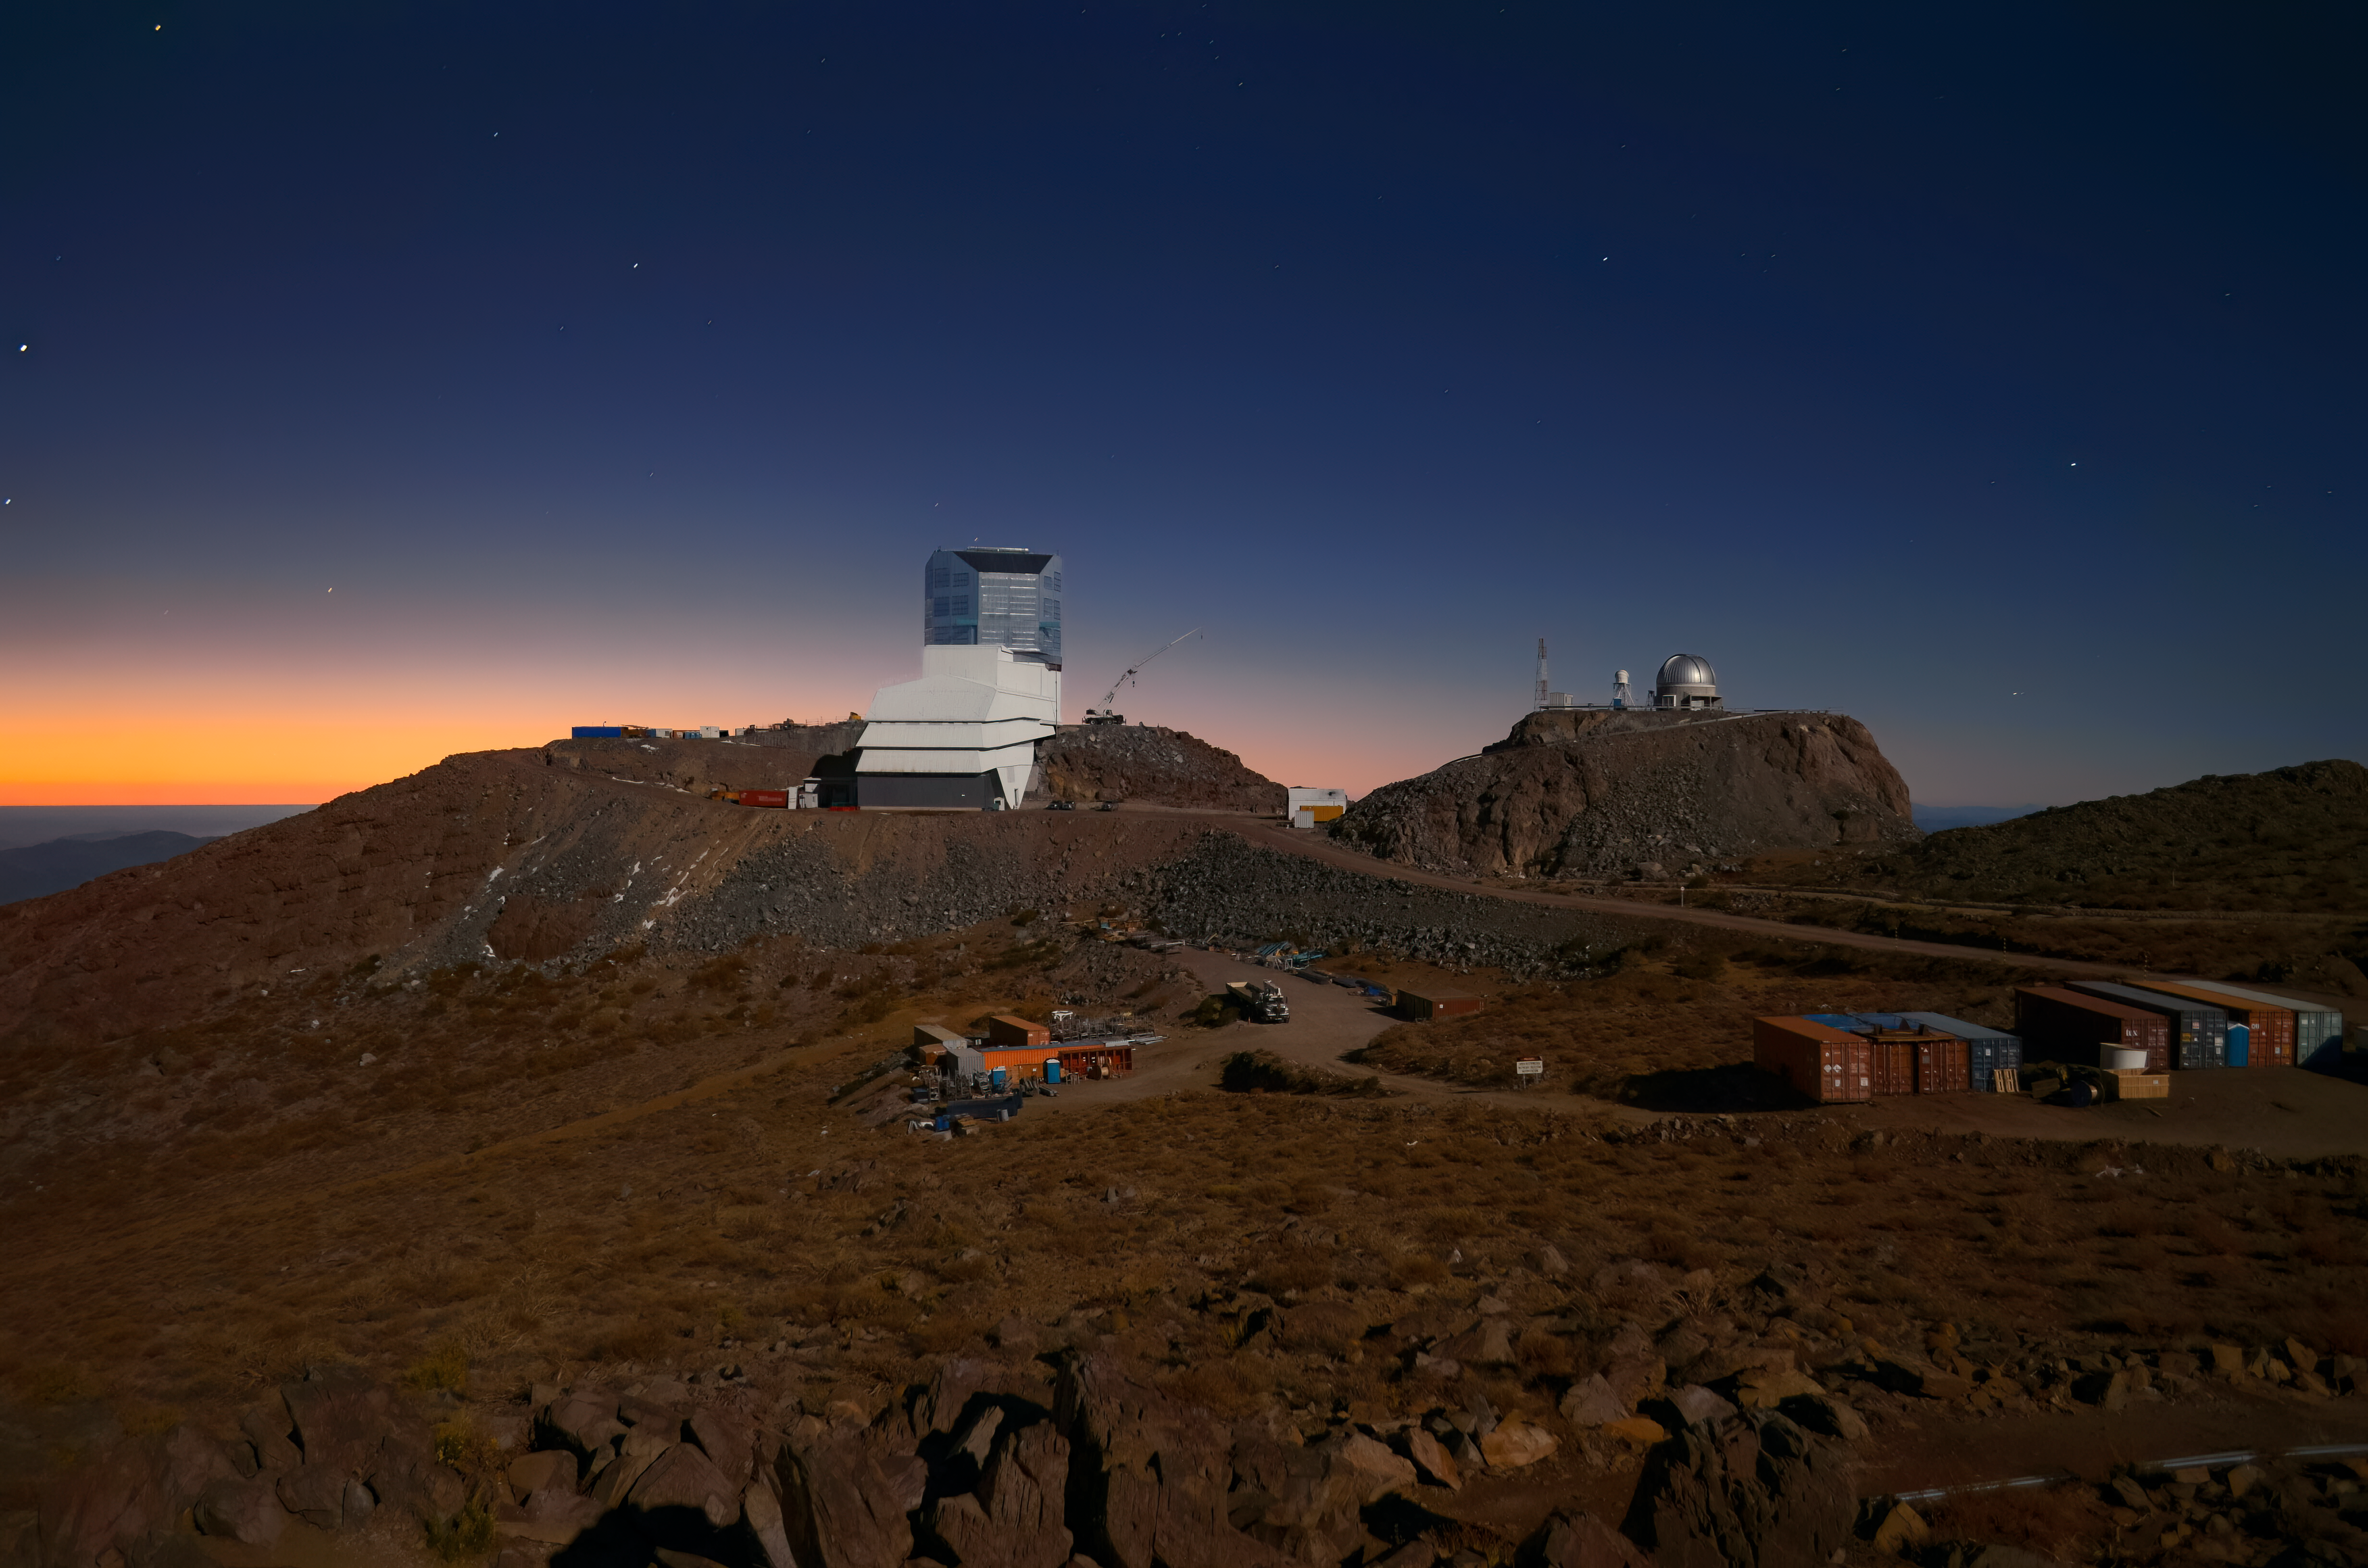

Rubin Observatory at Twilight

This image shows Vera C. Rubin Observatory, a Program of NSF NOIRLab, beneath a late-twilight sky. Rubin is being built to conduct the Legacy Survey of Space and Time (LSST). This survey will observe the entire visible southern sky every few nights over the course of a decade, capturing about 1000 images of the sky every night and giving us a new view of our evolving Universe. The LSST is set to probe four areas of science, one of which is mapping the Milky Way to answer questions about its structure and formation. Once Rubin Observatory comes online in 2025, scientists will be able to access the data taken every night of operation. Rubin Observatory is a joint initiative of the National Science Foundation and the Department of Energy (DOE). Once completed, Rubin will be operated jointly by NSF NOIRLab and DOE’s SLAC National Accelerator Laboratory to carry out the Legacy Survey of Space and Time.

Alt Text: A white observatory building with a shiny silver dome sits on a rocky site under a dark late-twilight sky. A second small dome sits on a neighboring hill. The sky fills the top half of the image and is a uniform dark blue, with a hint of orange on the left horizon. Tiny pinpricks of stars are scattered in the sky. The brown, rocky desert landscape fills the bottom half of the image, darkened so that details are hard to pick out. A collection of shipping containers are lined up side by side in the lower right.

Credit: RubinObs/NOIRLab/SLAC/NSF/DOE/AURA